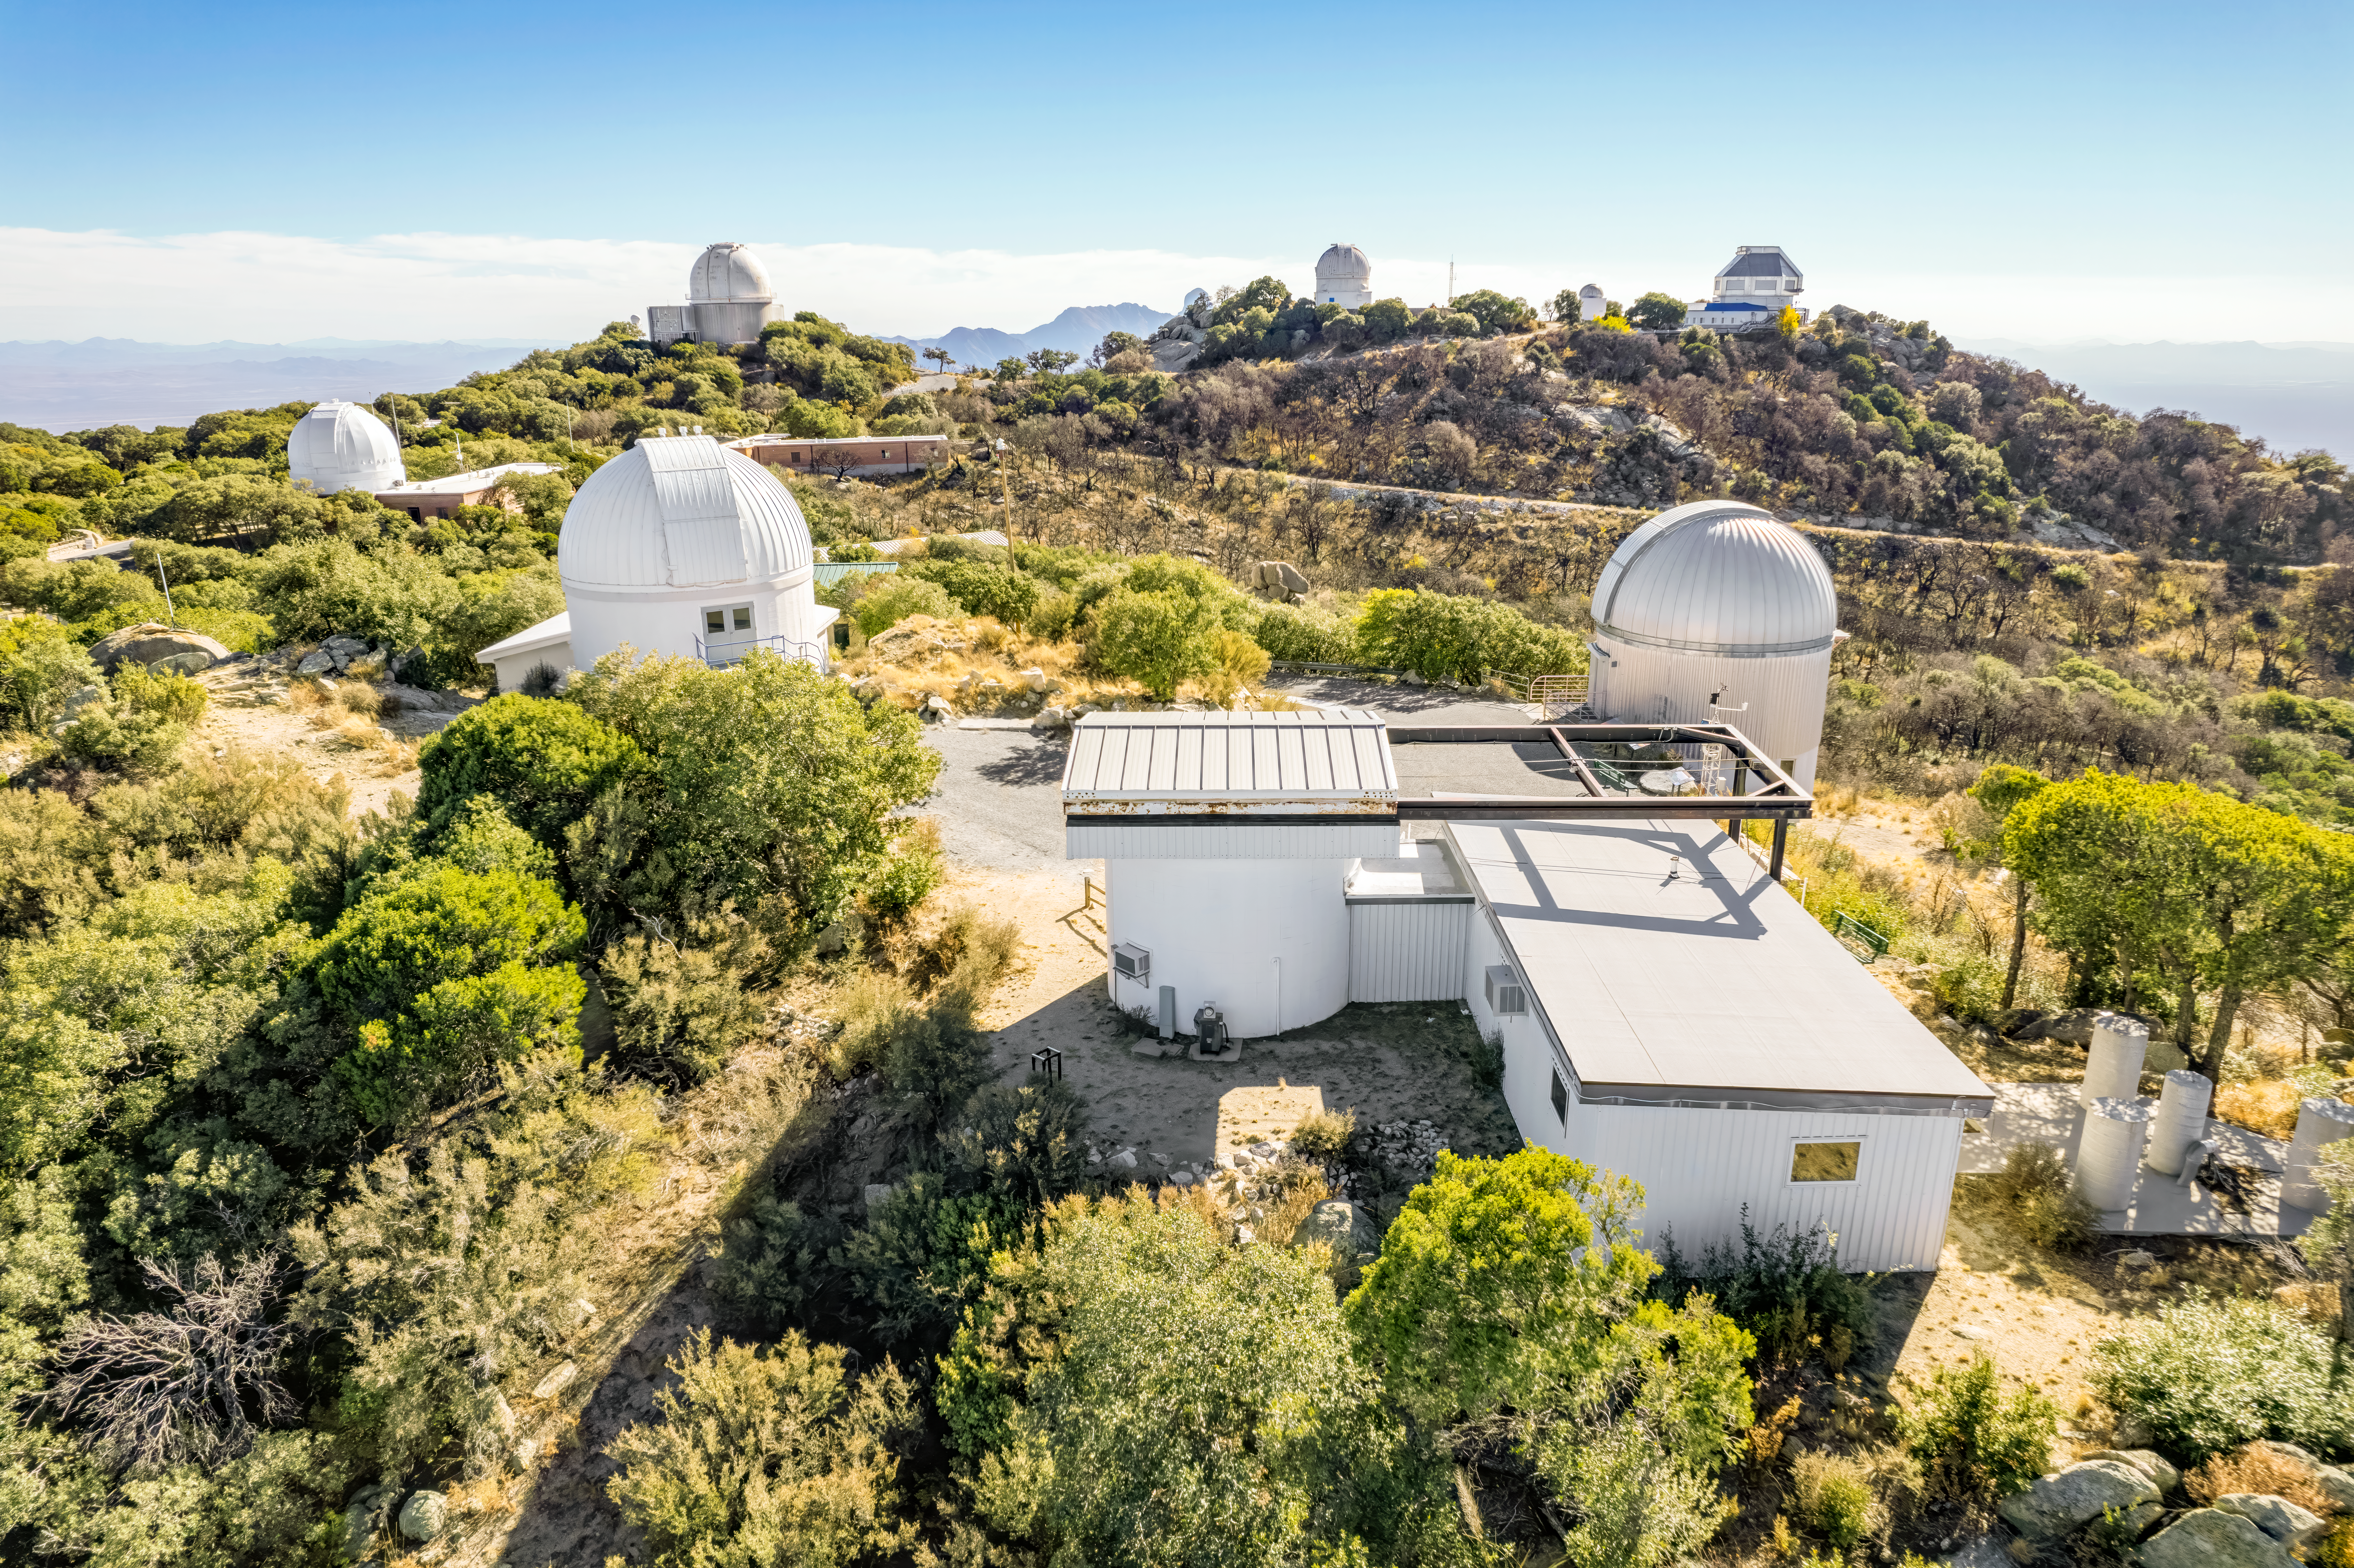

View from the top of Kitt Peak National Observatory

Various telescope domes at Kitt Peak National Observatory.

Credit: NOIRLab/NSF/AURA/P. Marenfeld